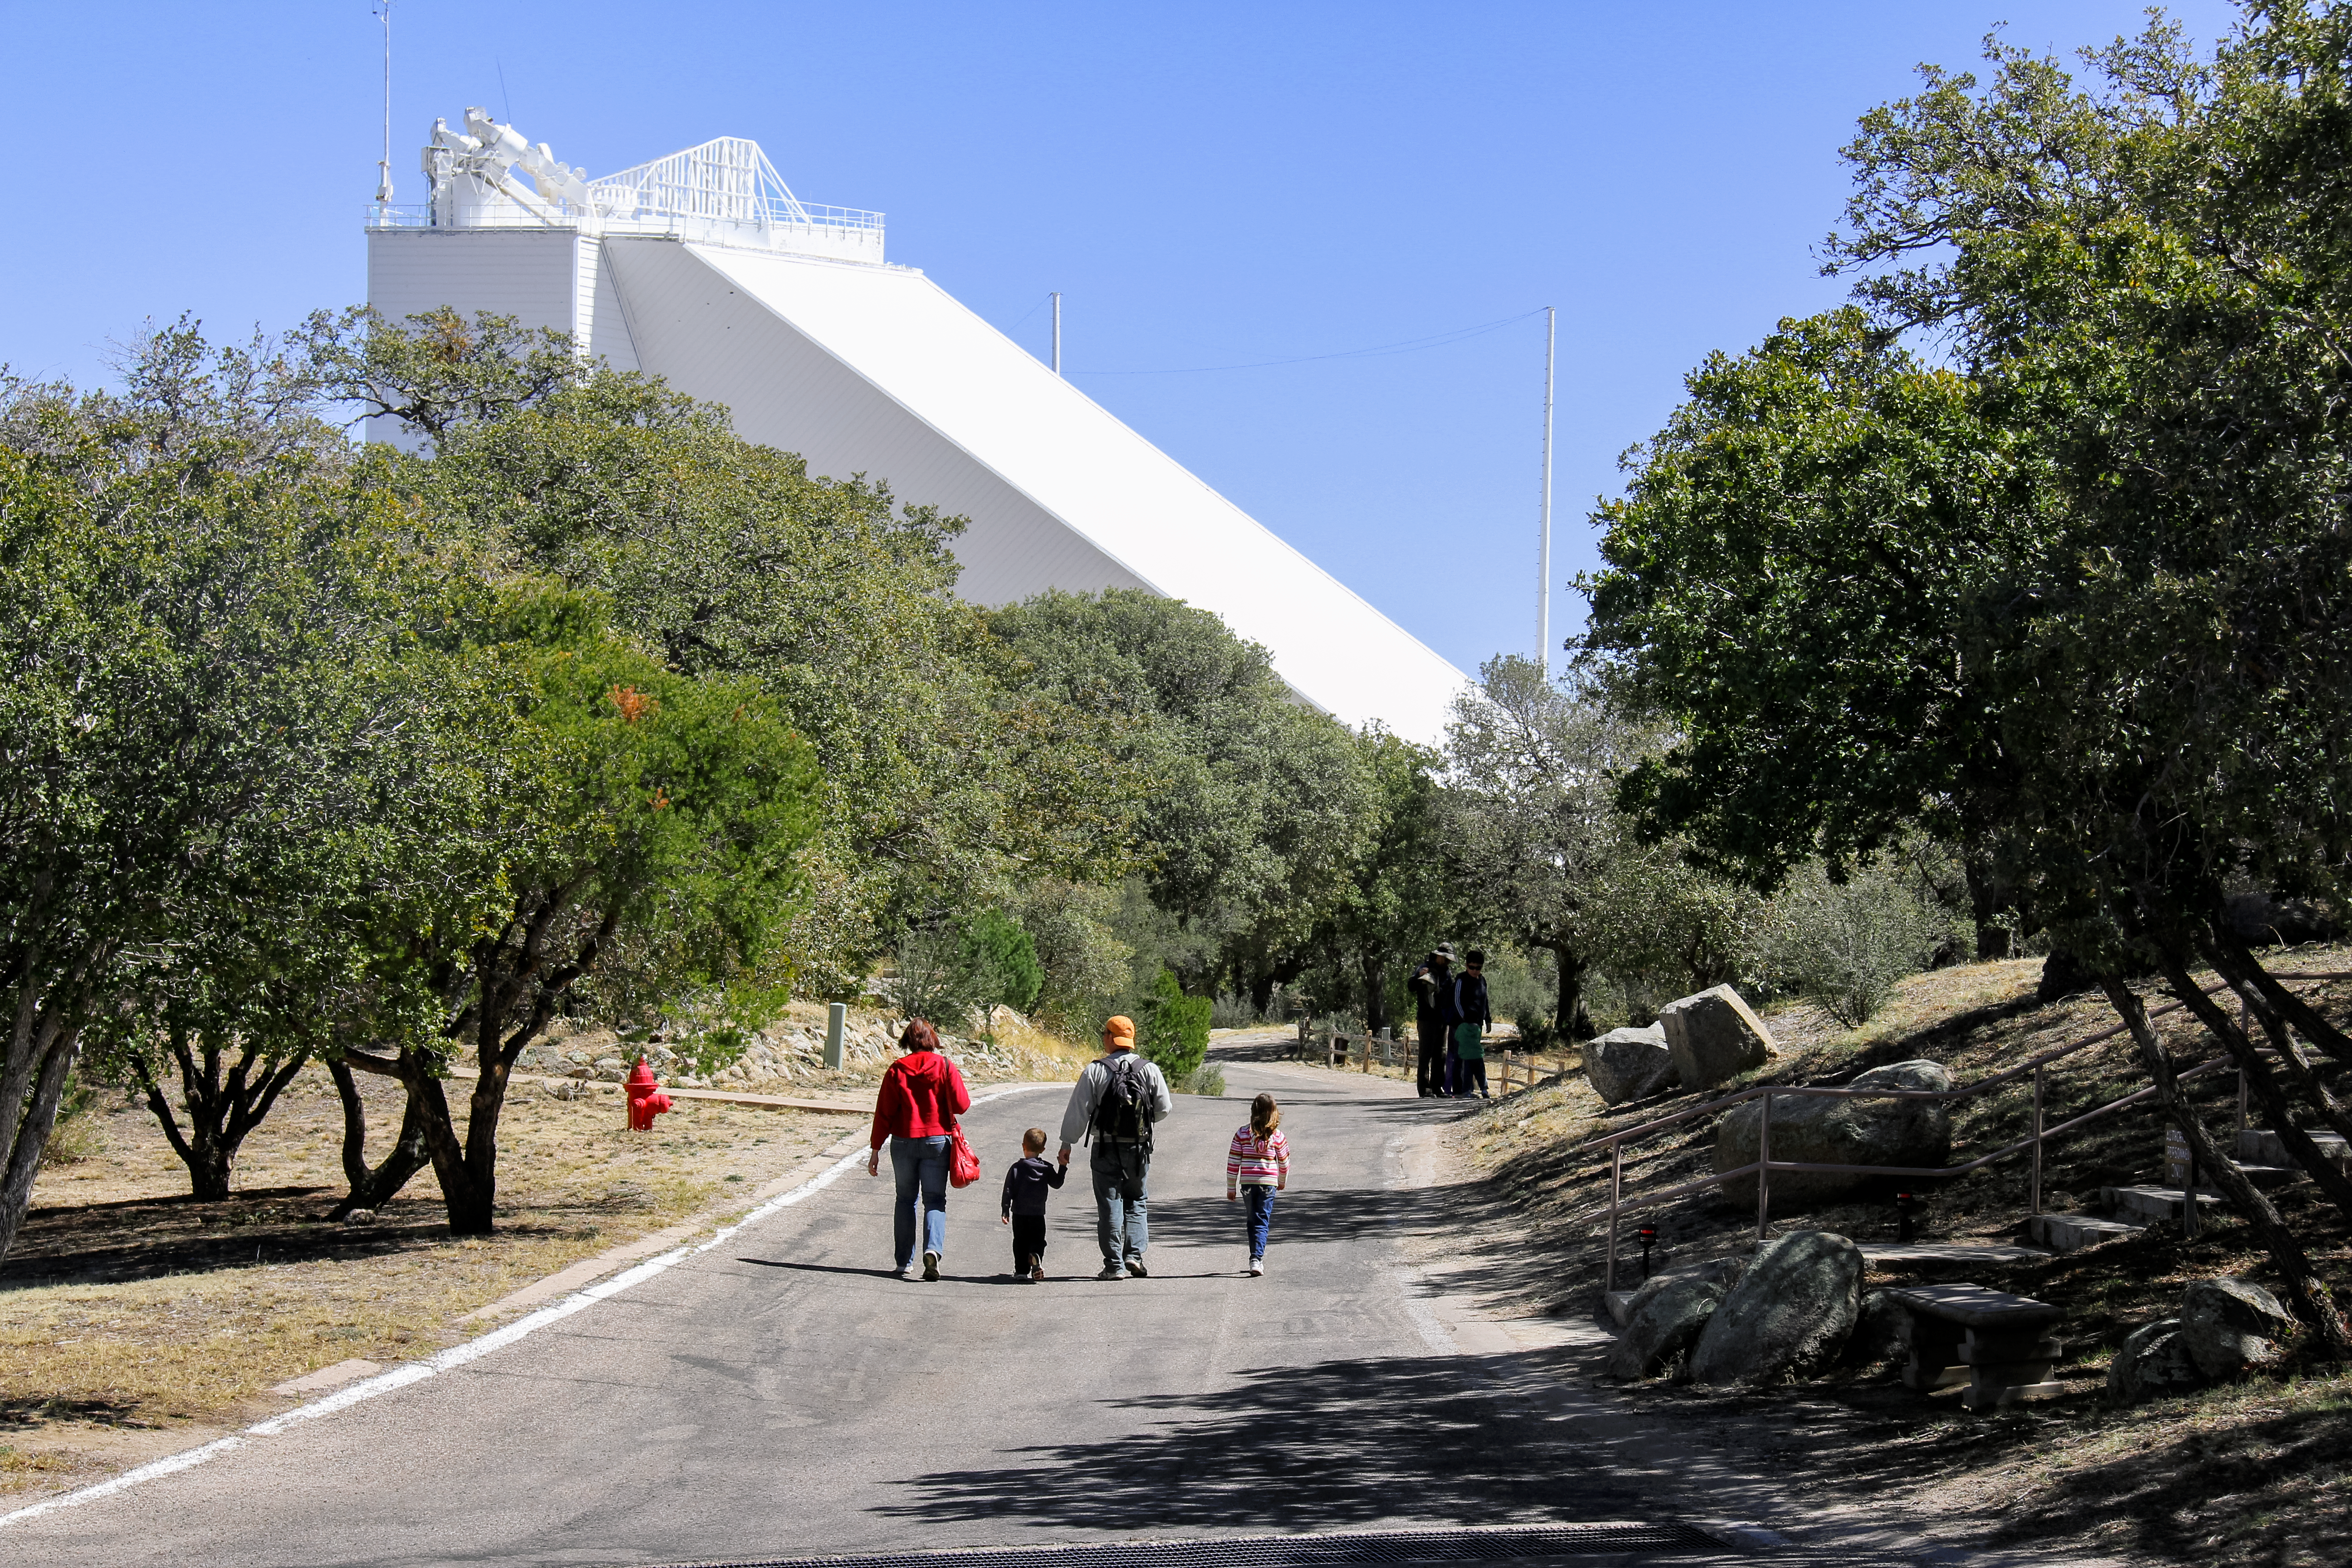

McMath-Pierce Solar Telescope

McMath-Pierce Solar Telescope at Kitt Peak National Observatory.

Credit: KPNO/NOIRLab/NSF/AURA/P. Marenfeld